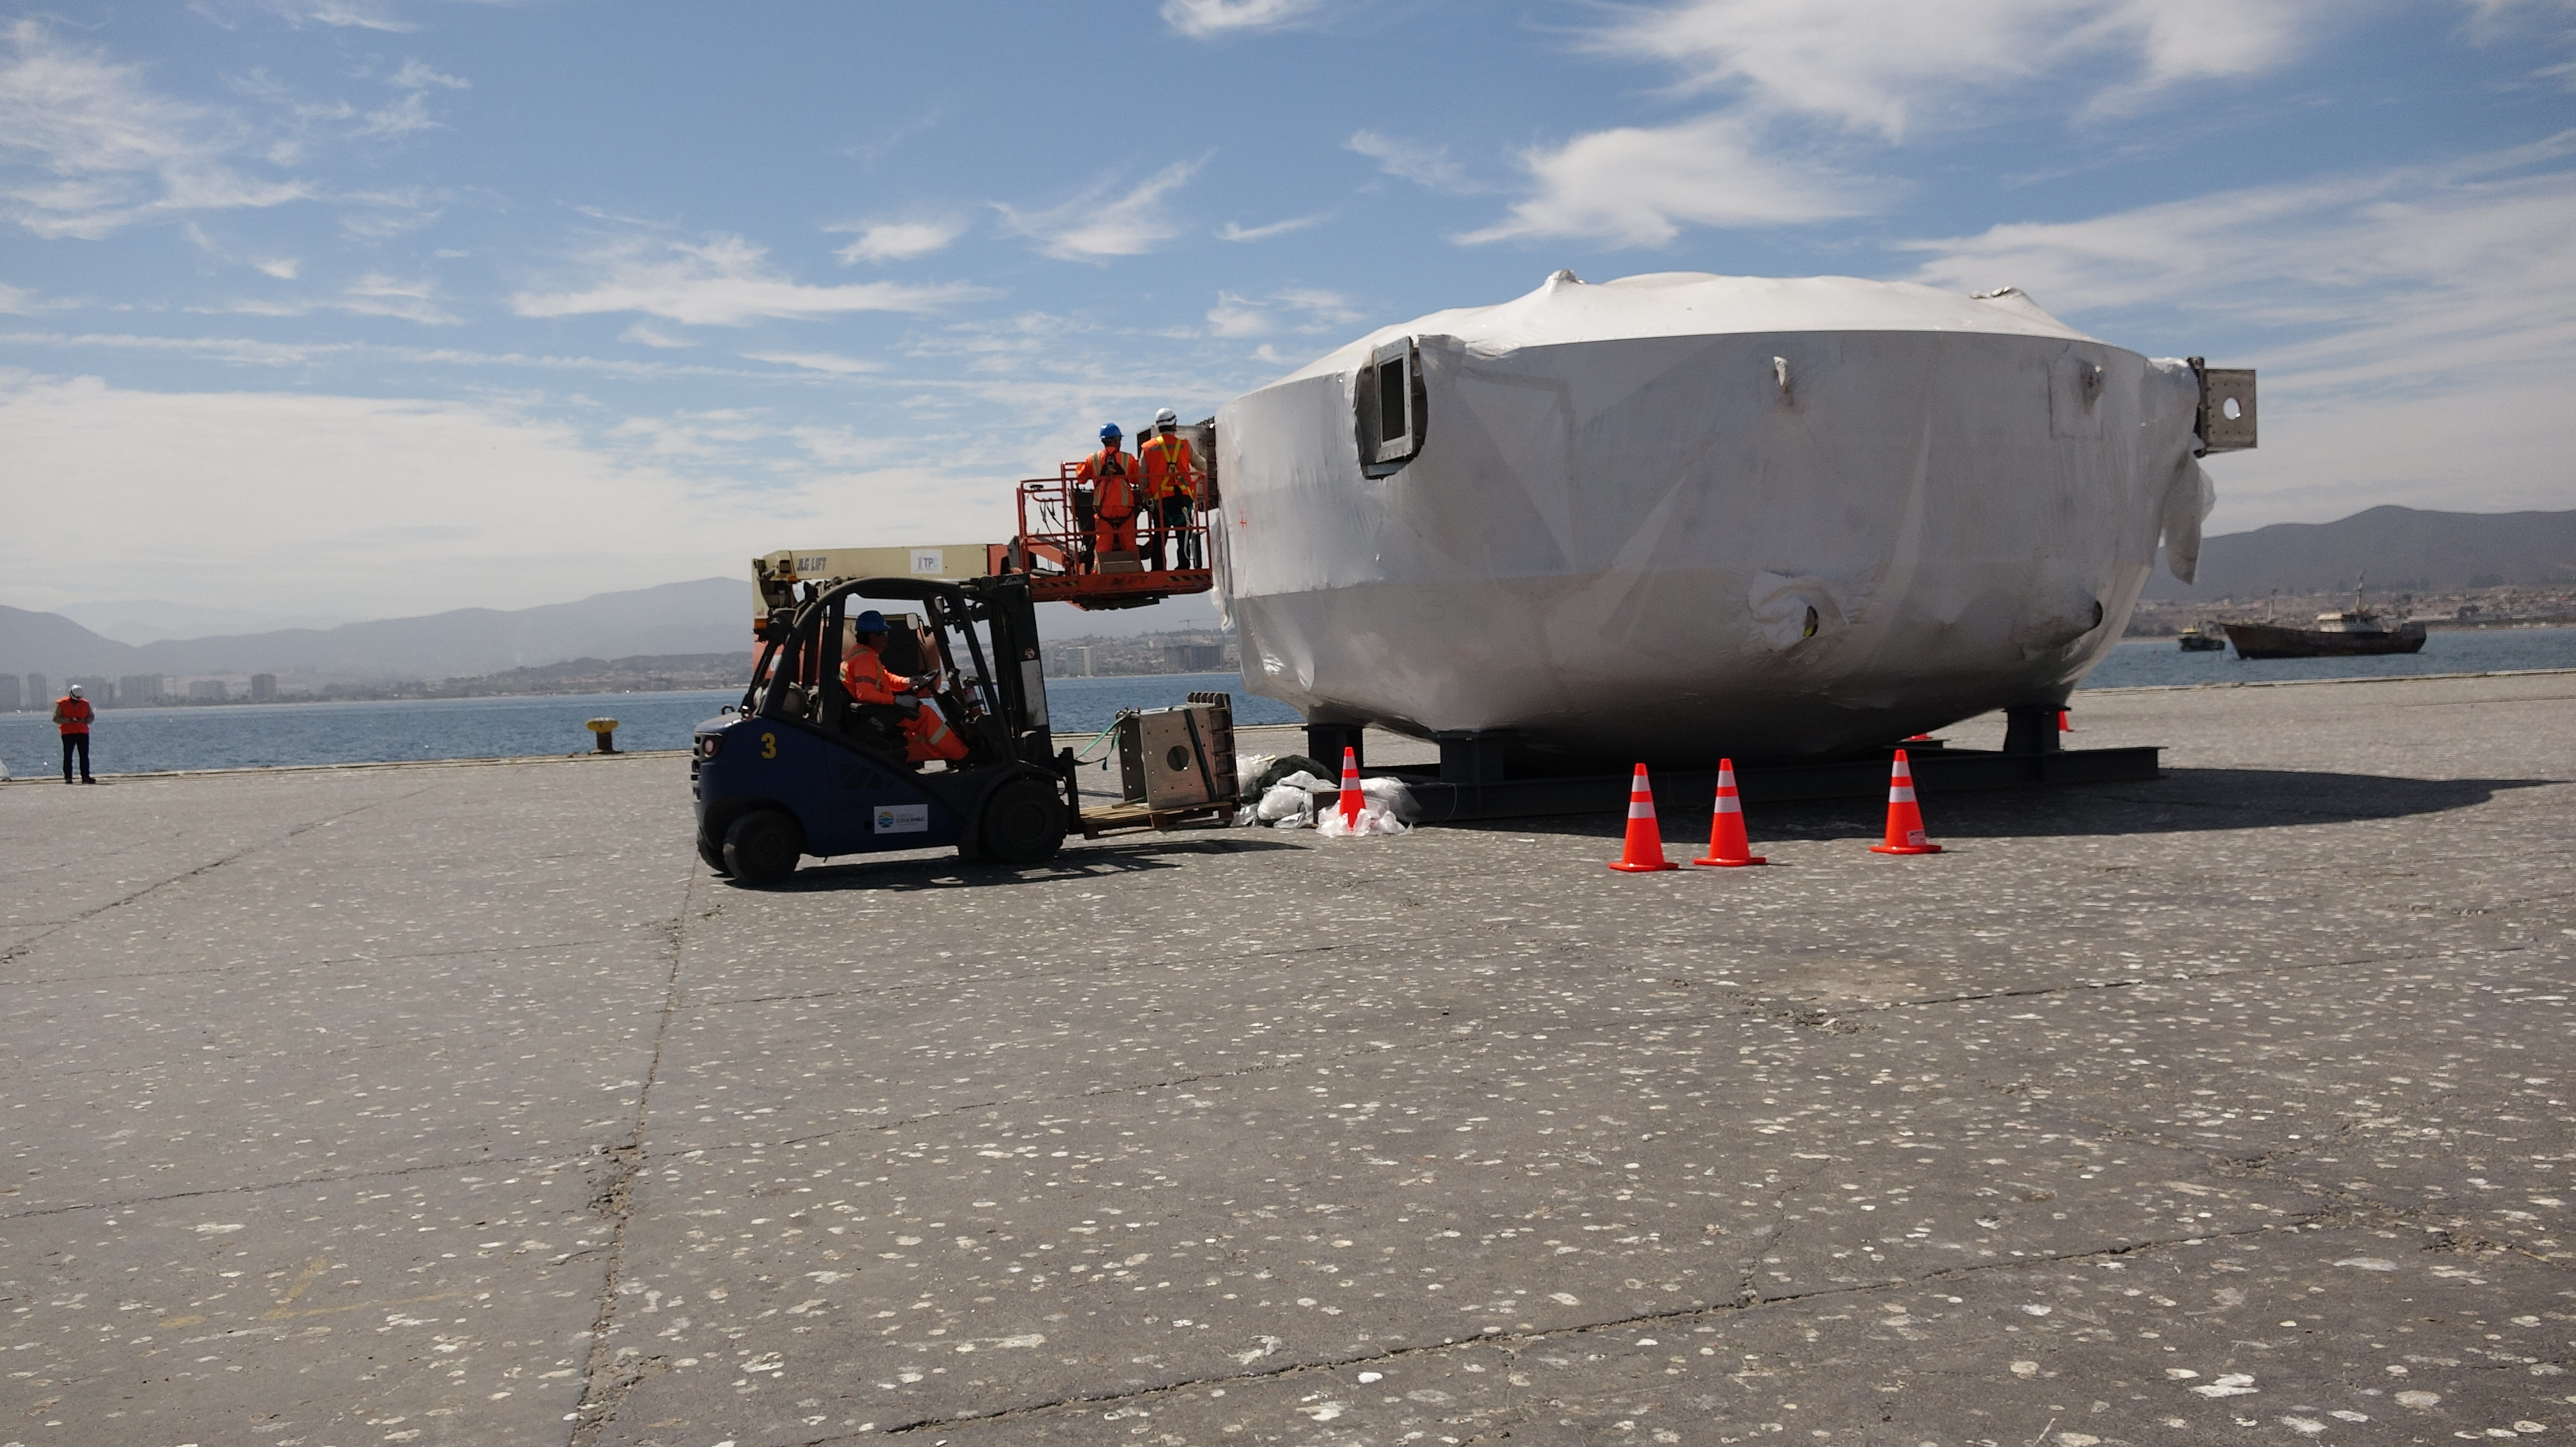

Coating Chamber Arrives in Chile

The LSST Coating Chamber arrived at the Port of Coquimbo on October 25th, after a ocean voyage that began on September 7th in Antwerp, Belgium. For four days after its arrival, the Coating Chamber was prepared, split into two pieces (top and bottom), and loaded onto the specialized transport vehicles that will carry it to the summit of Cerro Pachón.

Credit: Rubin Observatory/NSF/AURA